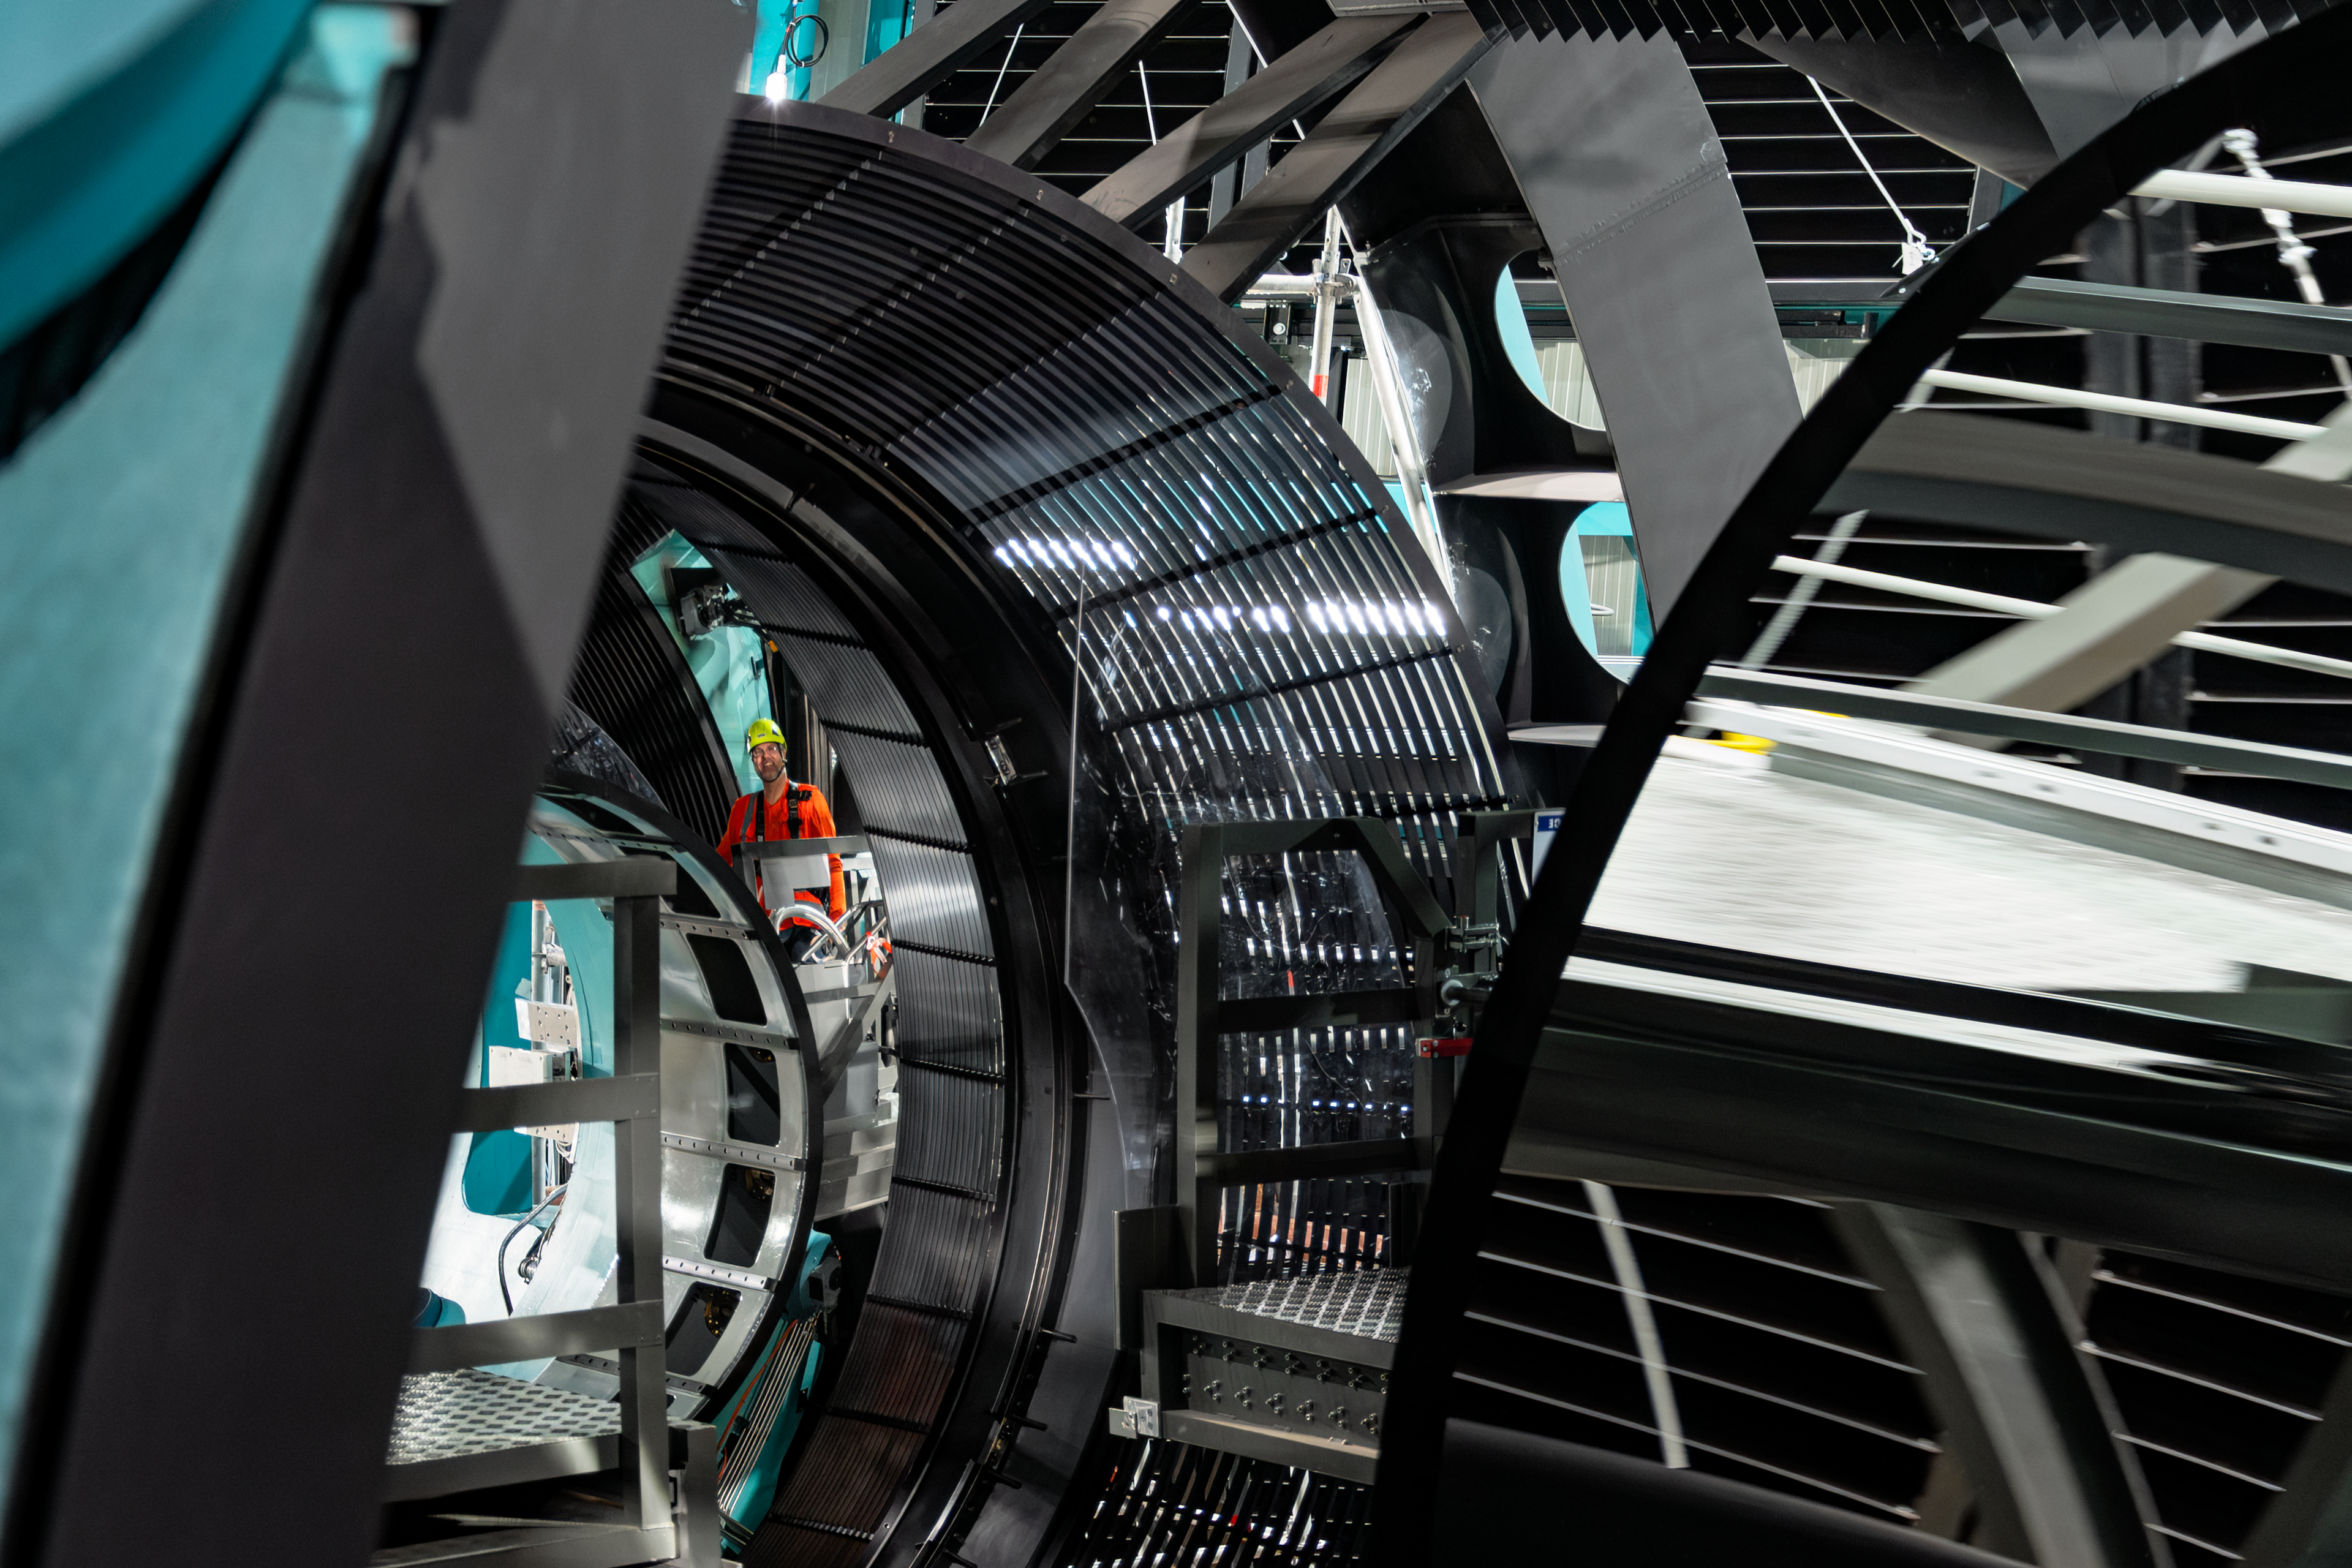

Rubin Observatory Interior

Close-up of the NSF–DOE Vera C. Rubin Observatory interior.

Credit: RubinObs/NOIRLab/SLAC/NSF/DOE/AURA/B. Quint